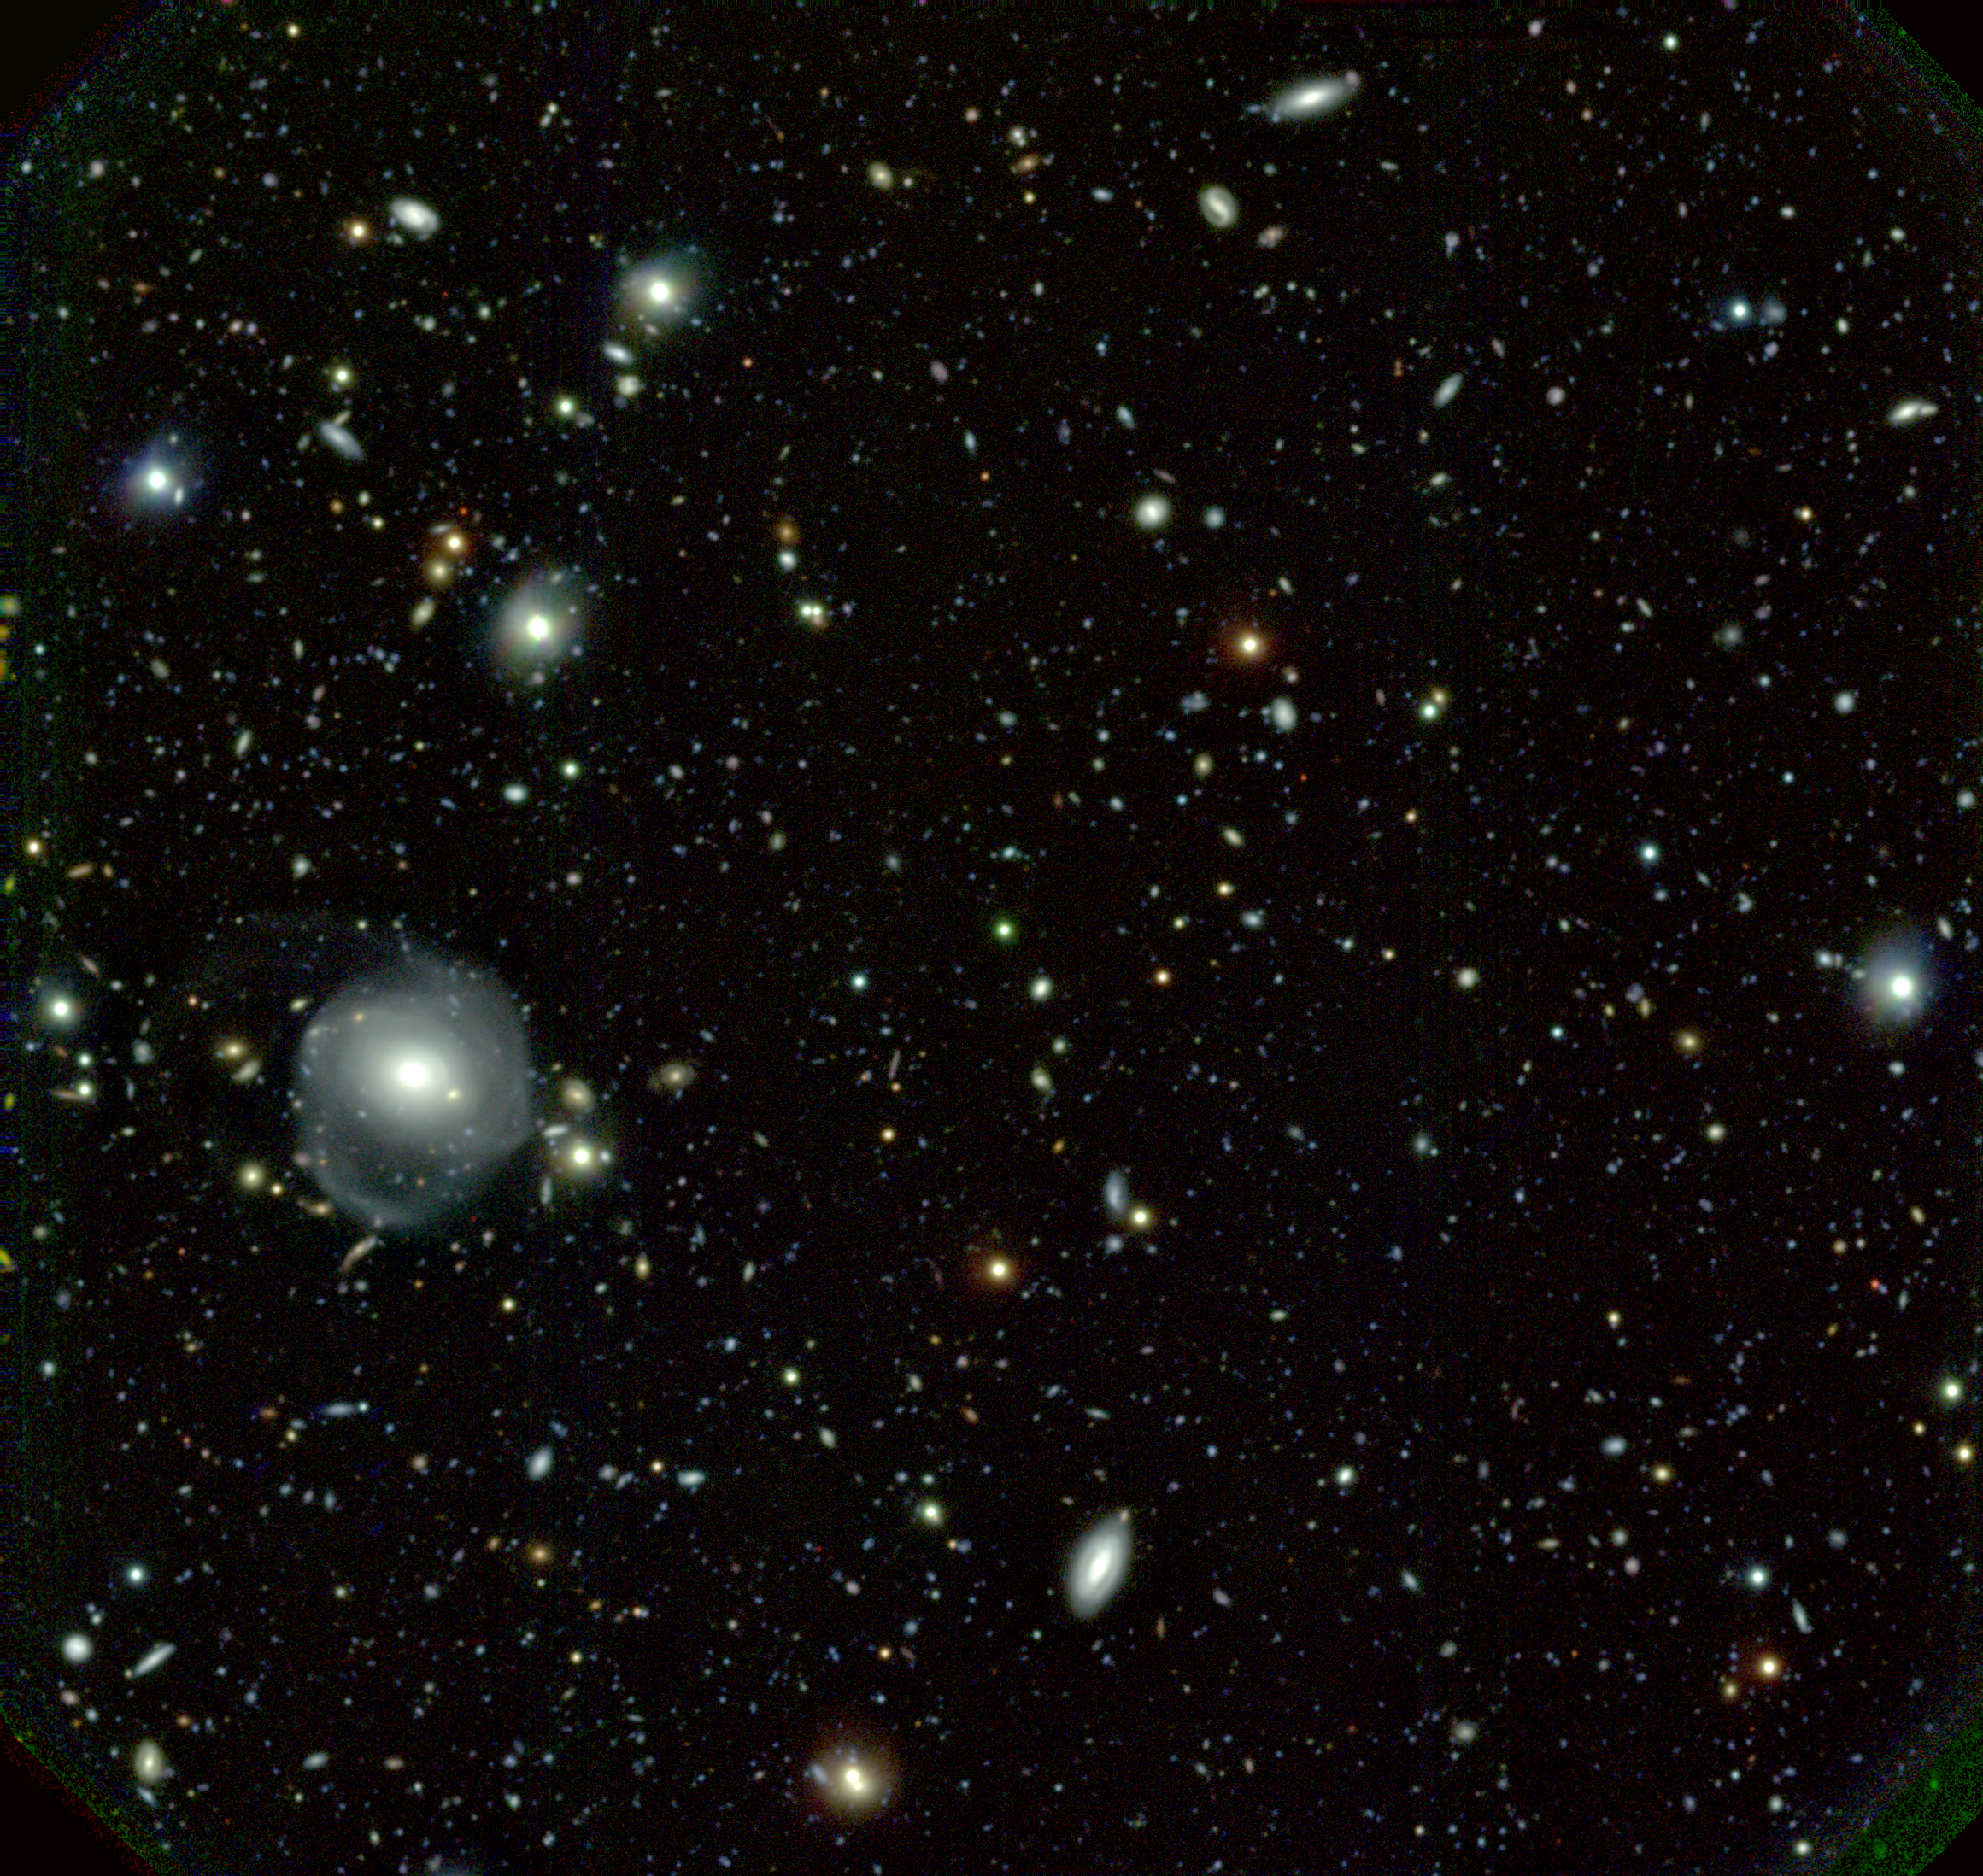

Gemini Deep Field is centered on z=4 quasar QSO PMN2314+0201

Gemini Deep Field is centered on z=4 quasar QSO PMN2314+0201.

Credit: International Gemini Observatory/NOIRLab/NSF/AURA/I. Hook/GMOS System Verification Team